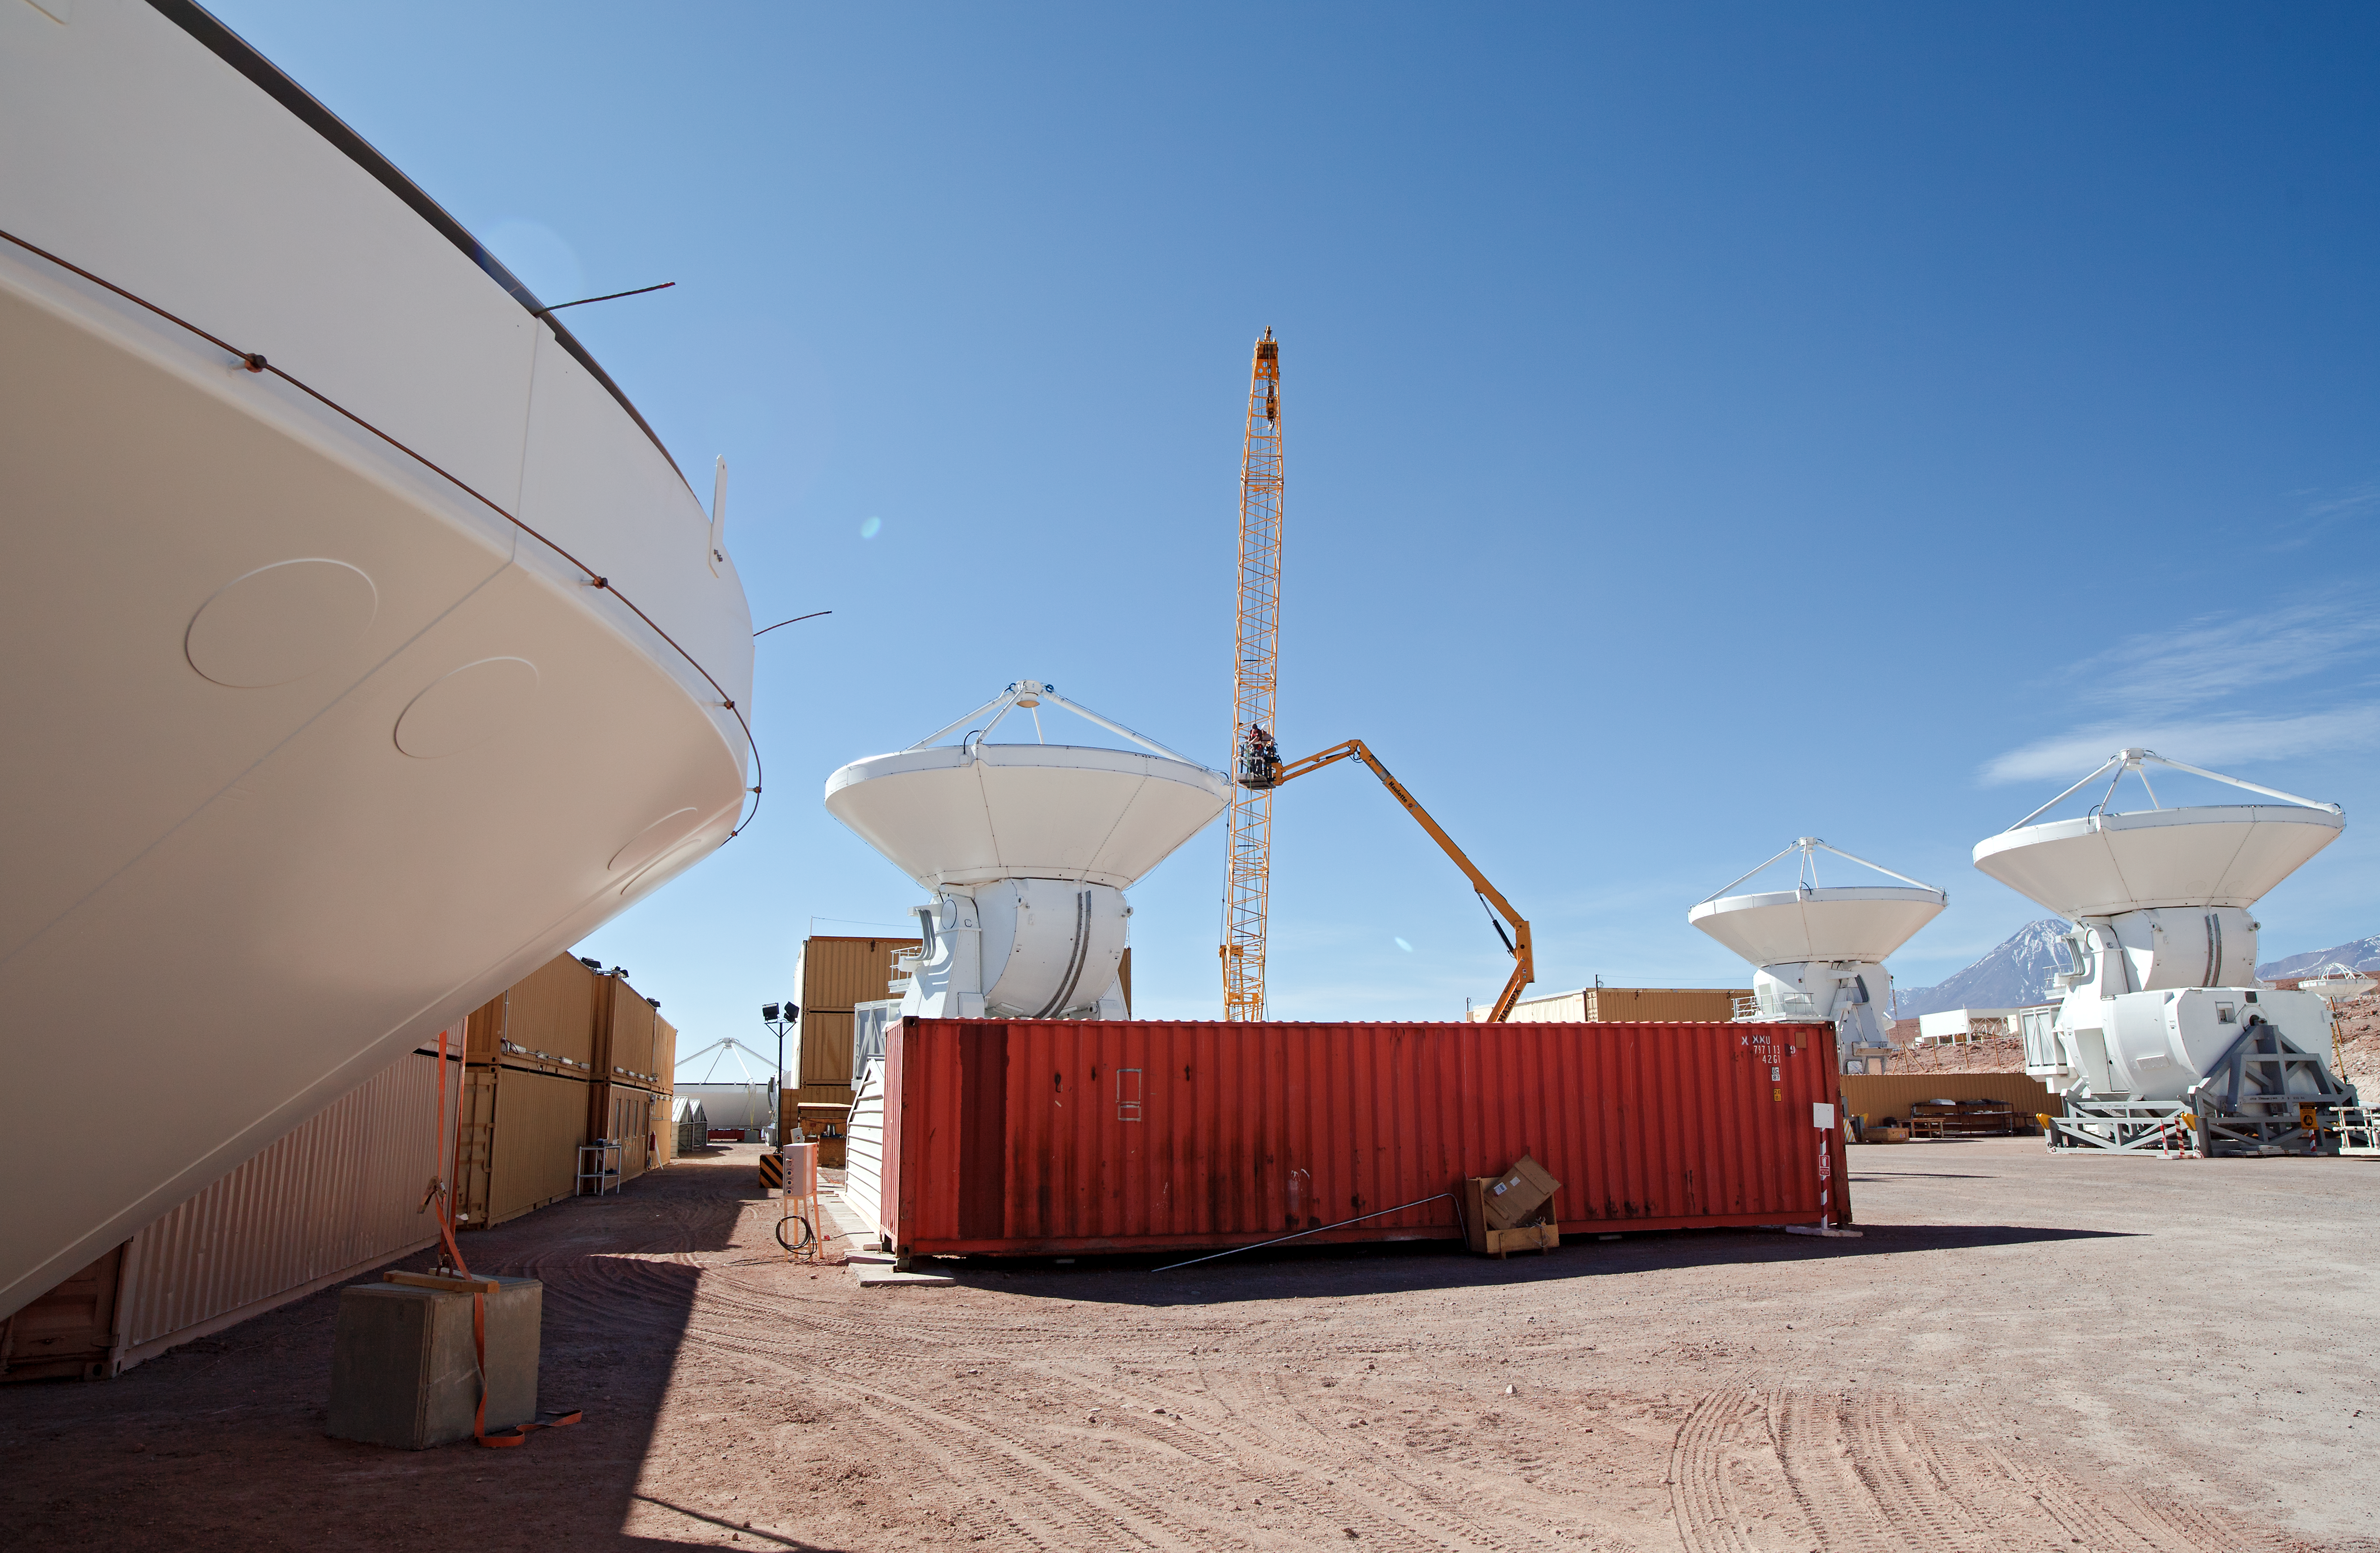

ALMA antennas

A collection of European ALMA antennas at the Operations Support Facility site high in the Atacama Desert.

Credit: ESO